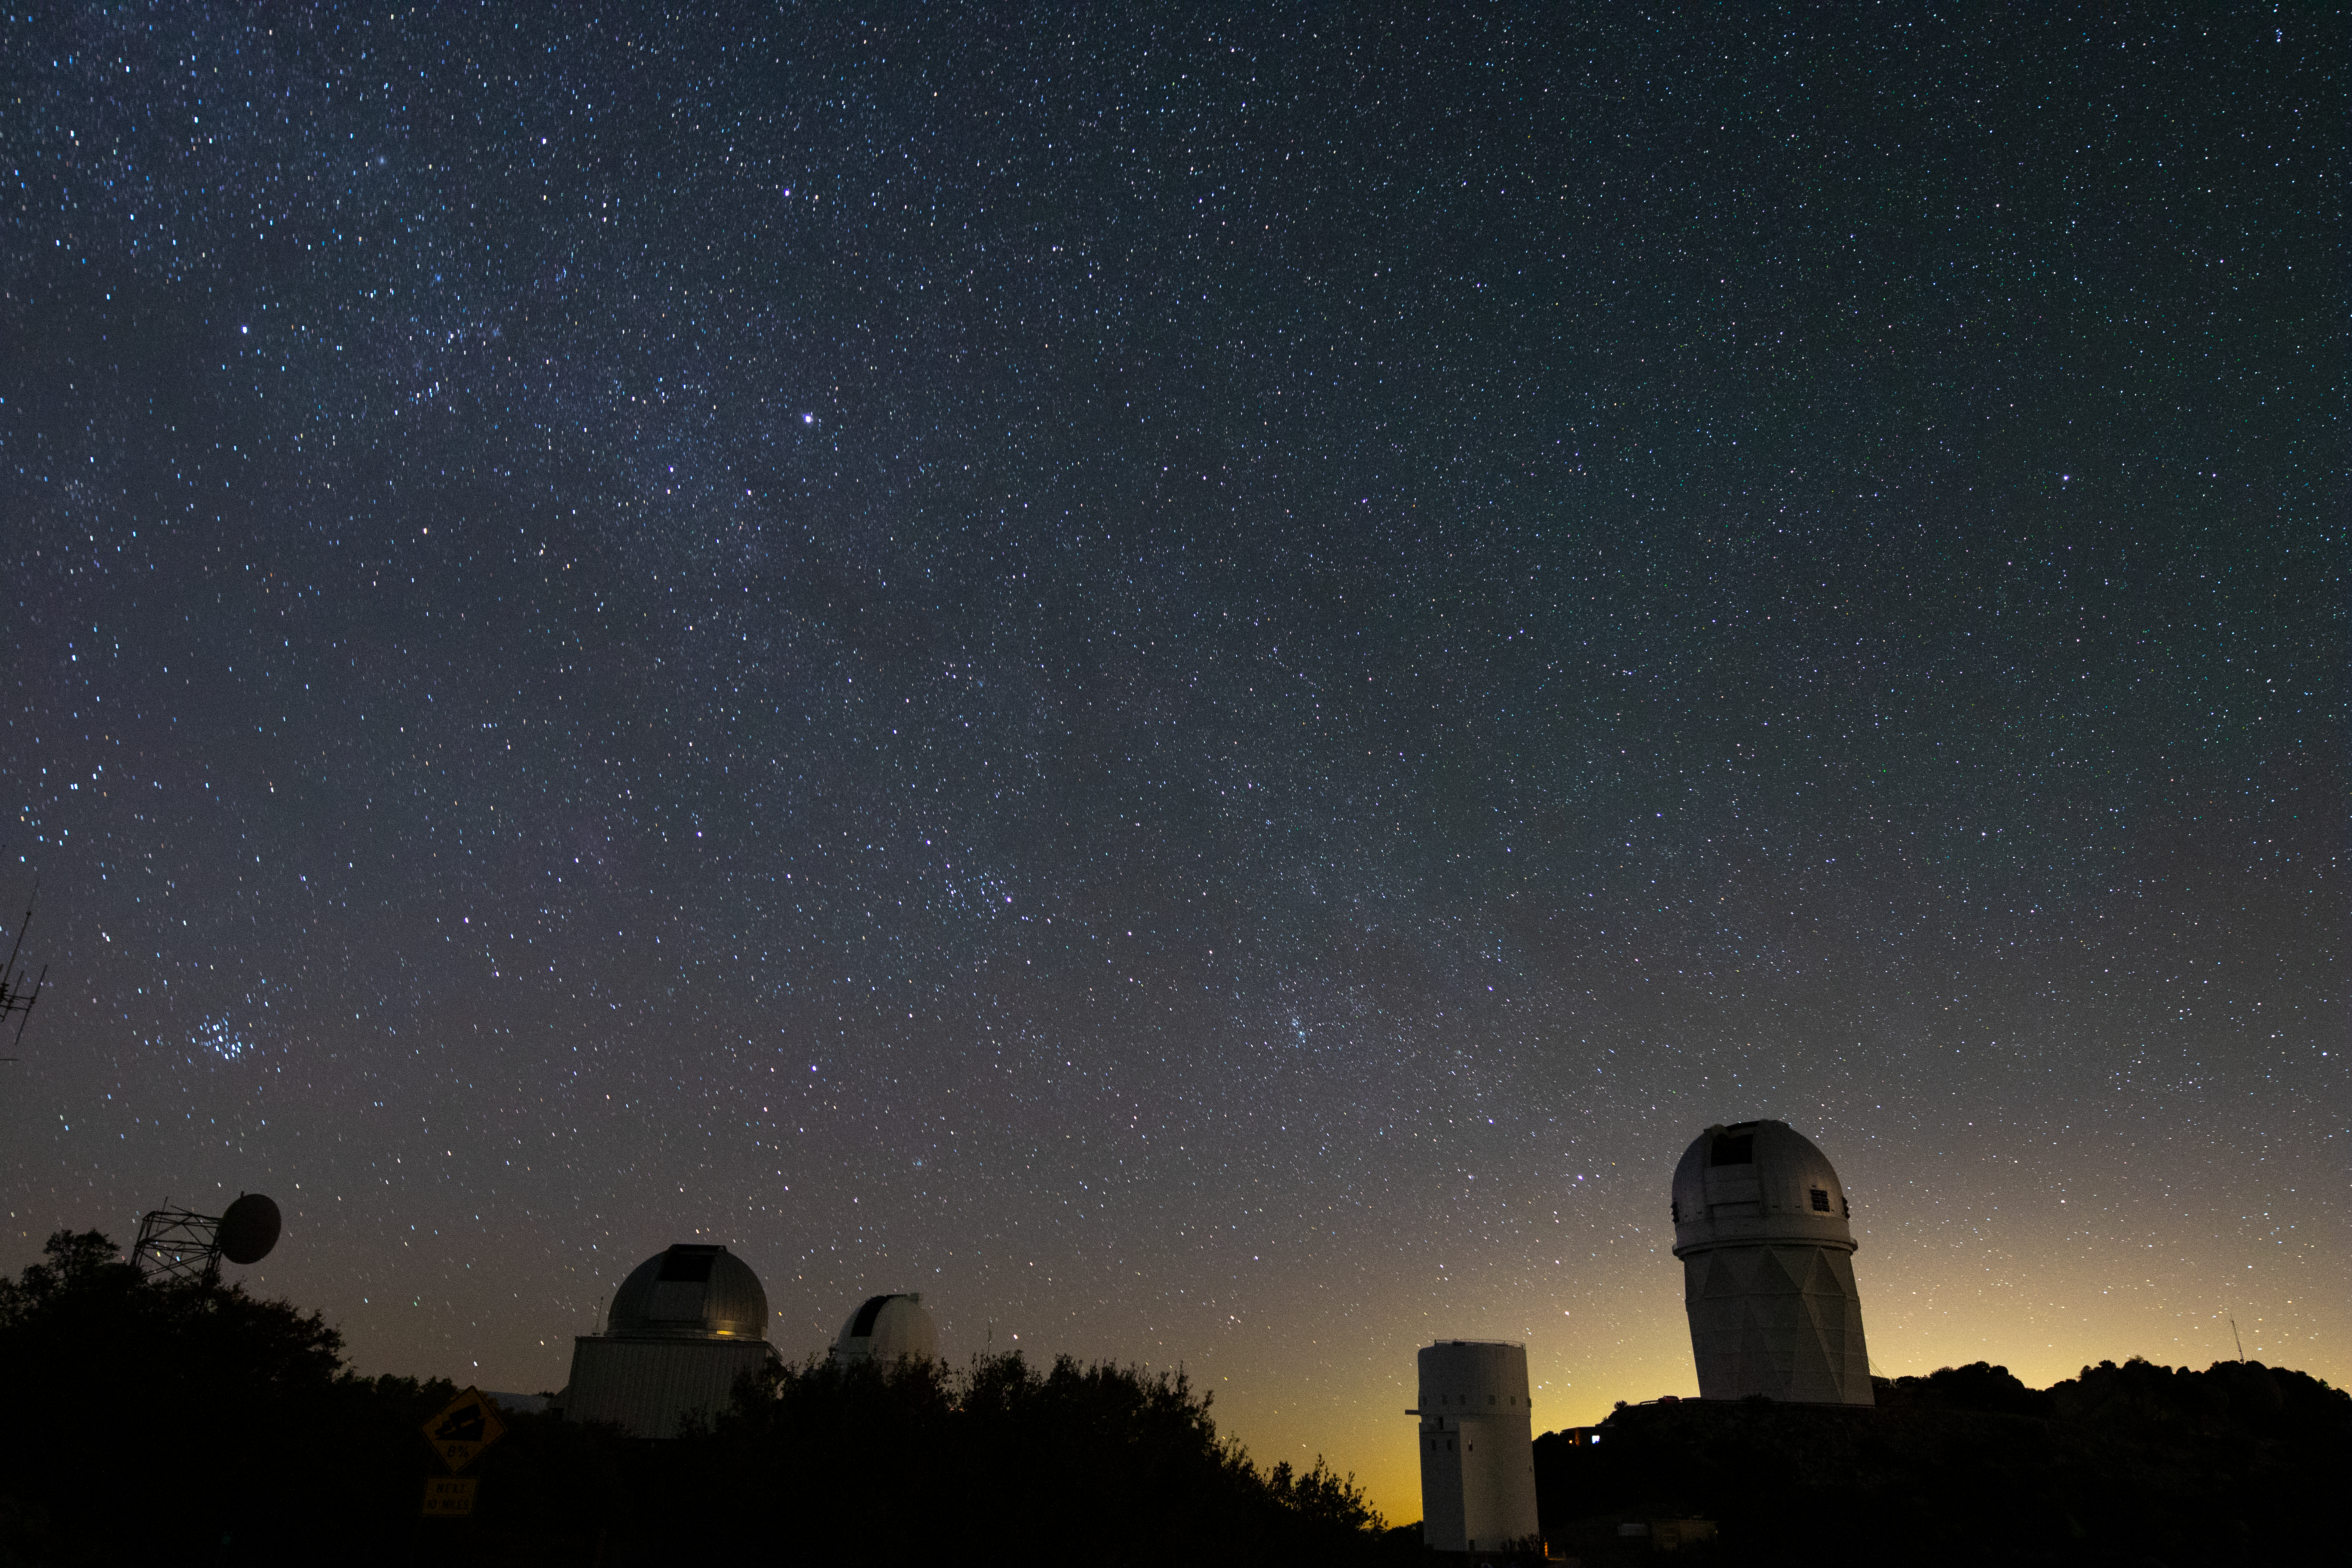

Kitt Peak at Night

Kitt Peak National Observatory enjoys a sky full of stars in Arizona as the city lights of Tucson illuminate it in the background.

Pictured from left to right: UArizona 1.8-meter Spacewatch Telescope, UArizona 0.9-meter Spacewatch Telescope, UArizona Bok 2.3-meter Telescope, and Nicholas U. Mayall 4-meter Telescope.

Credit: Kitt Peak National Observatory/NOIRLab/NSF/AURA/P. Marenfeld